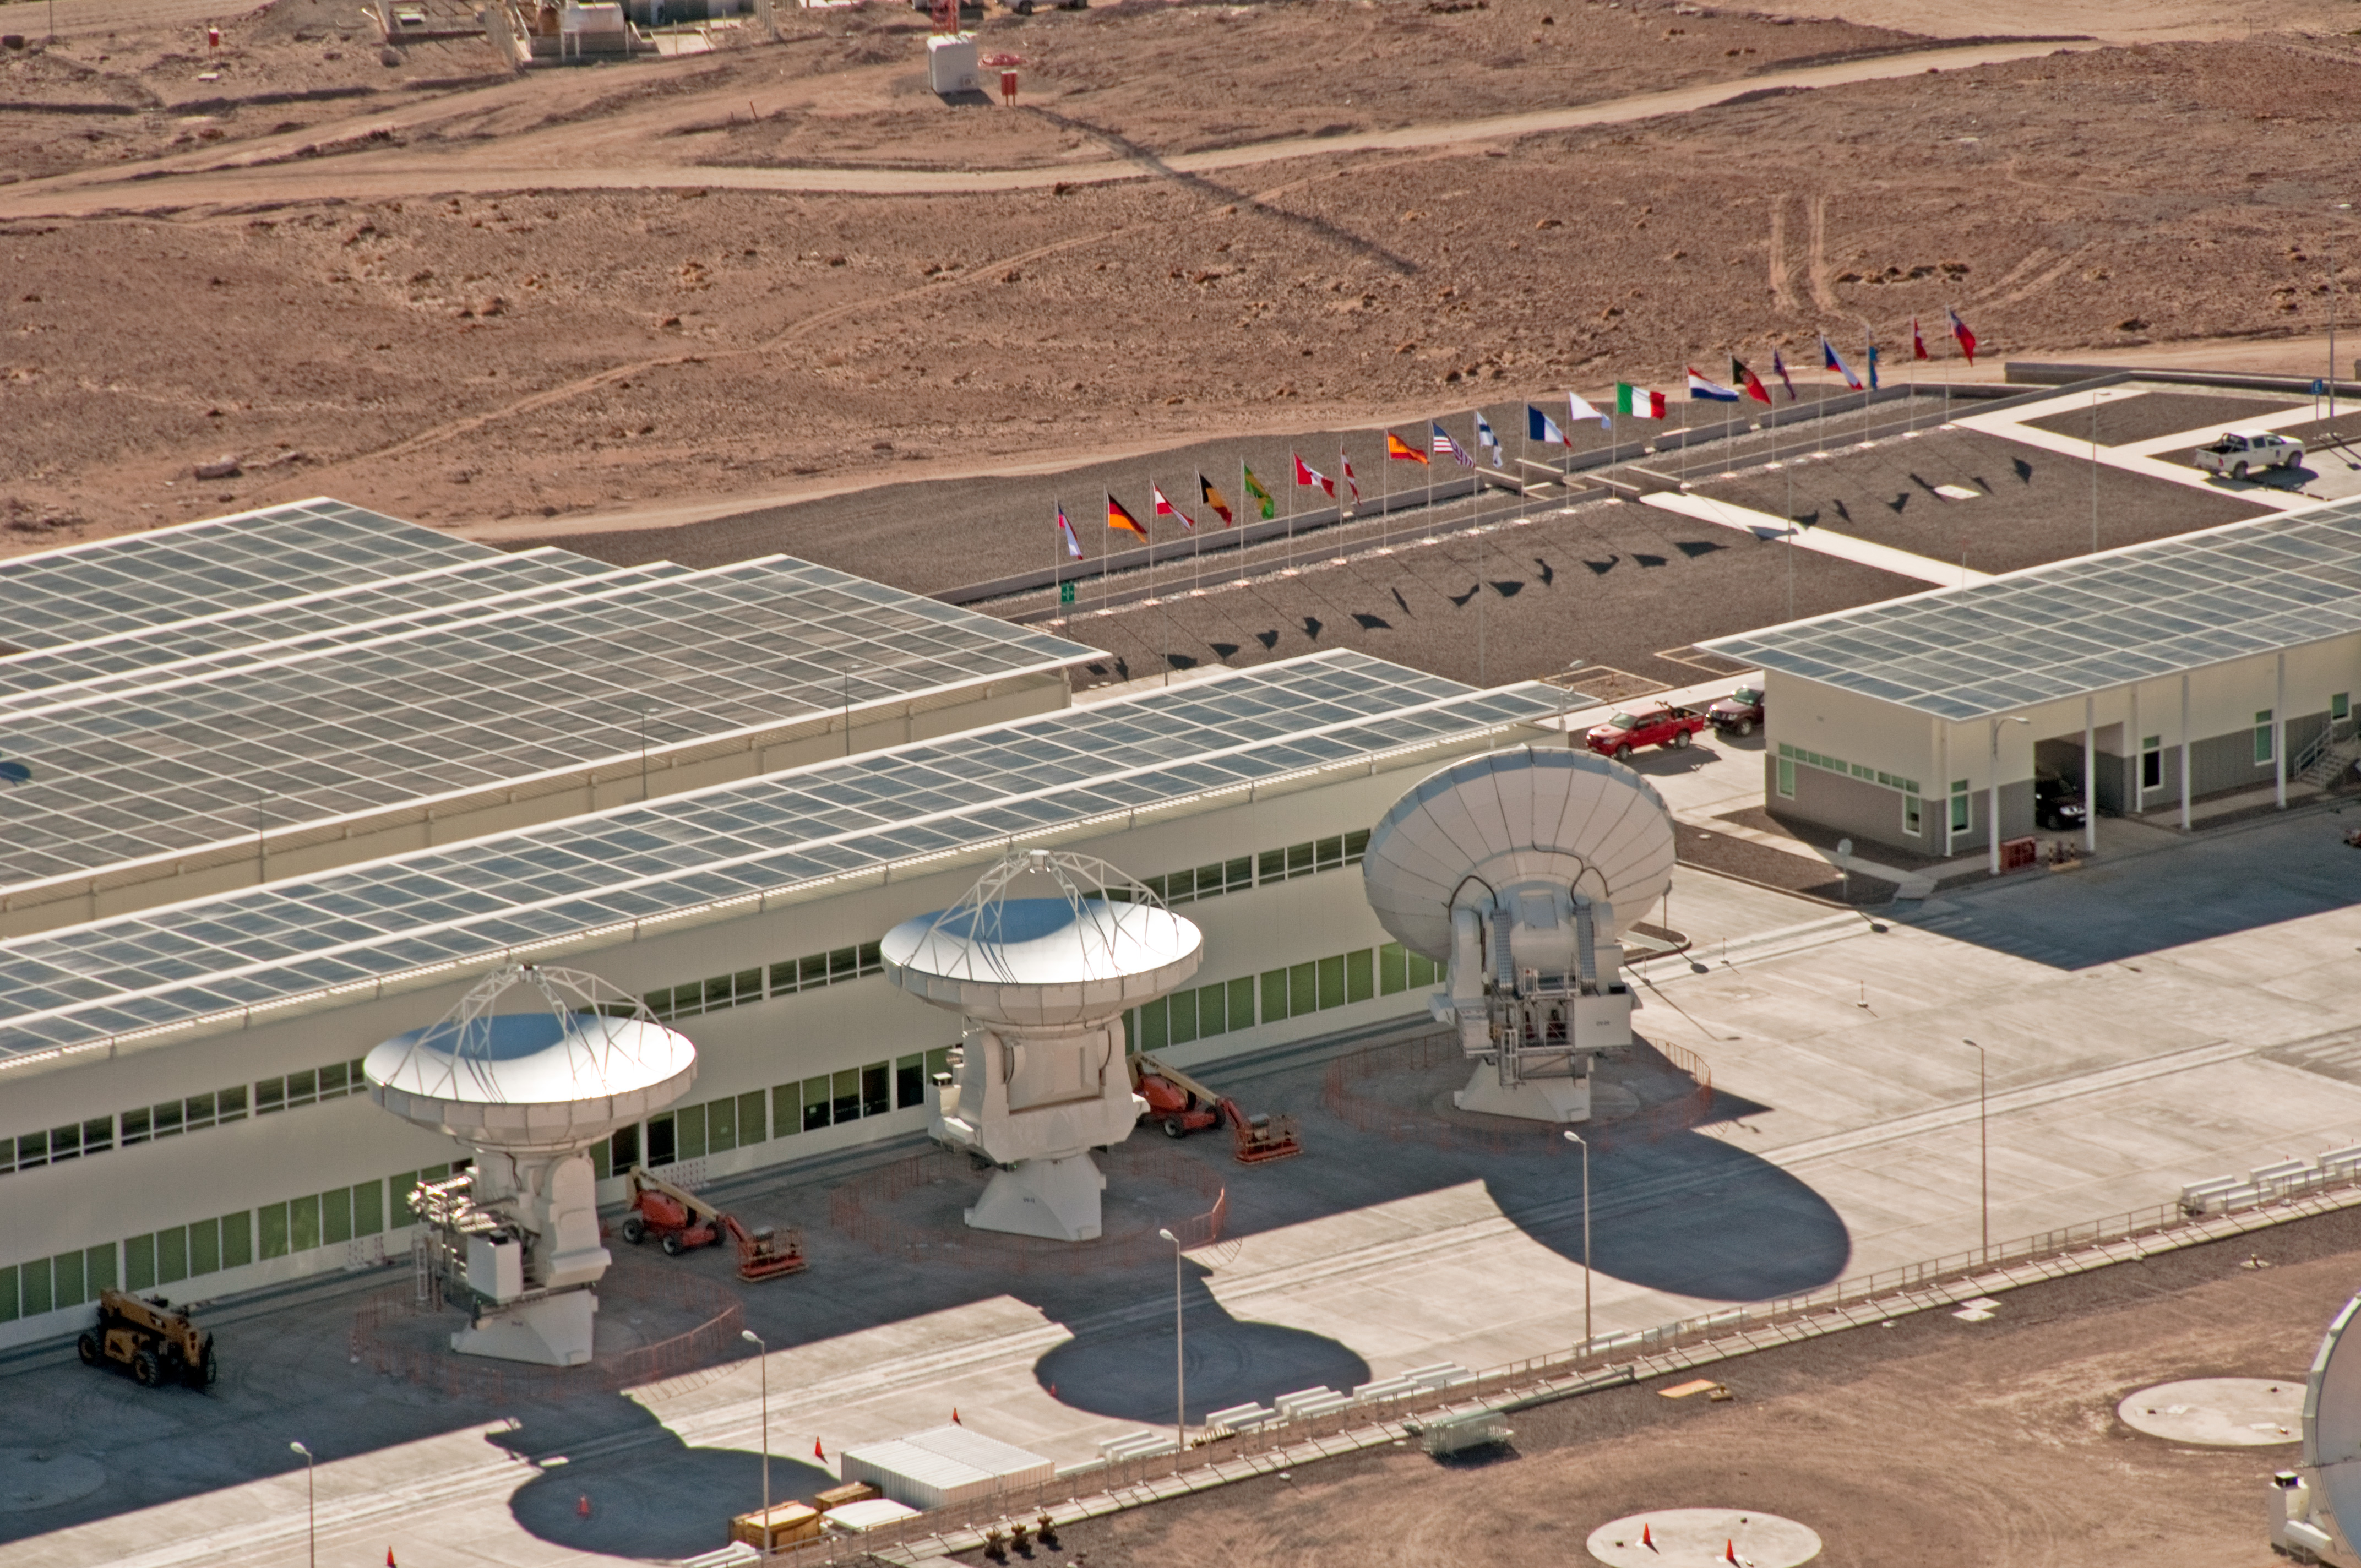

Aerial view of the ALMA Operations Support Facility

Aerial view of the ALMA Operations Support Facility (OSF), located at 2900 meters altitude, on the road to Chajnantor. Three antennas are positioned beside the main OSF building. Here, the antennas delivered by the partners are tested by the ALMA observatory prior their final acceptance.

Credit: ALMA (ESO/NAOJ/NRAO), W. Garnier (ALMA)